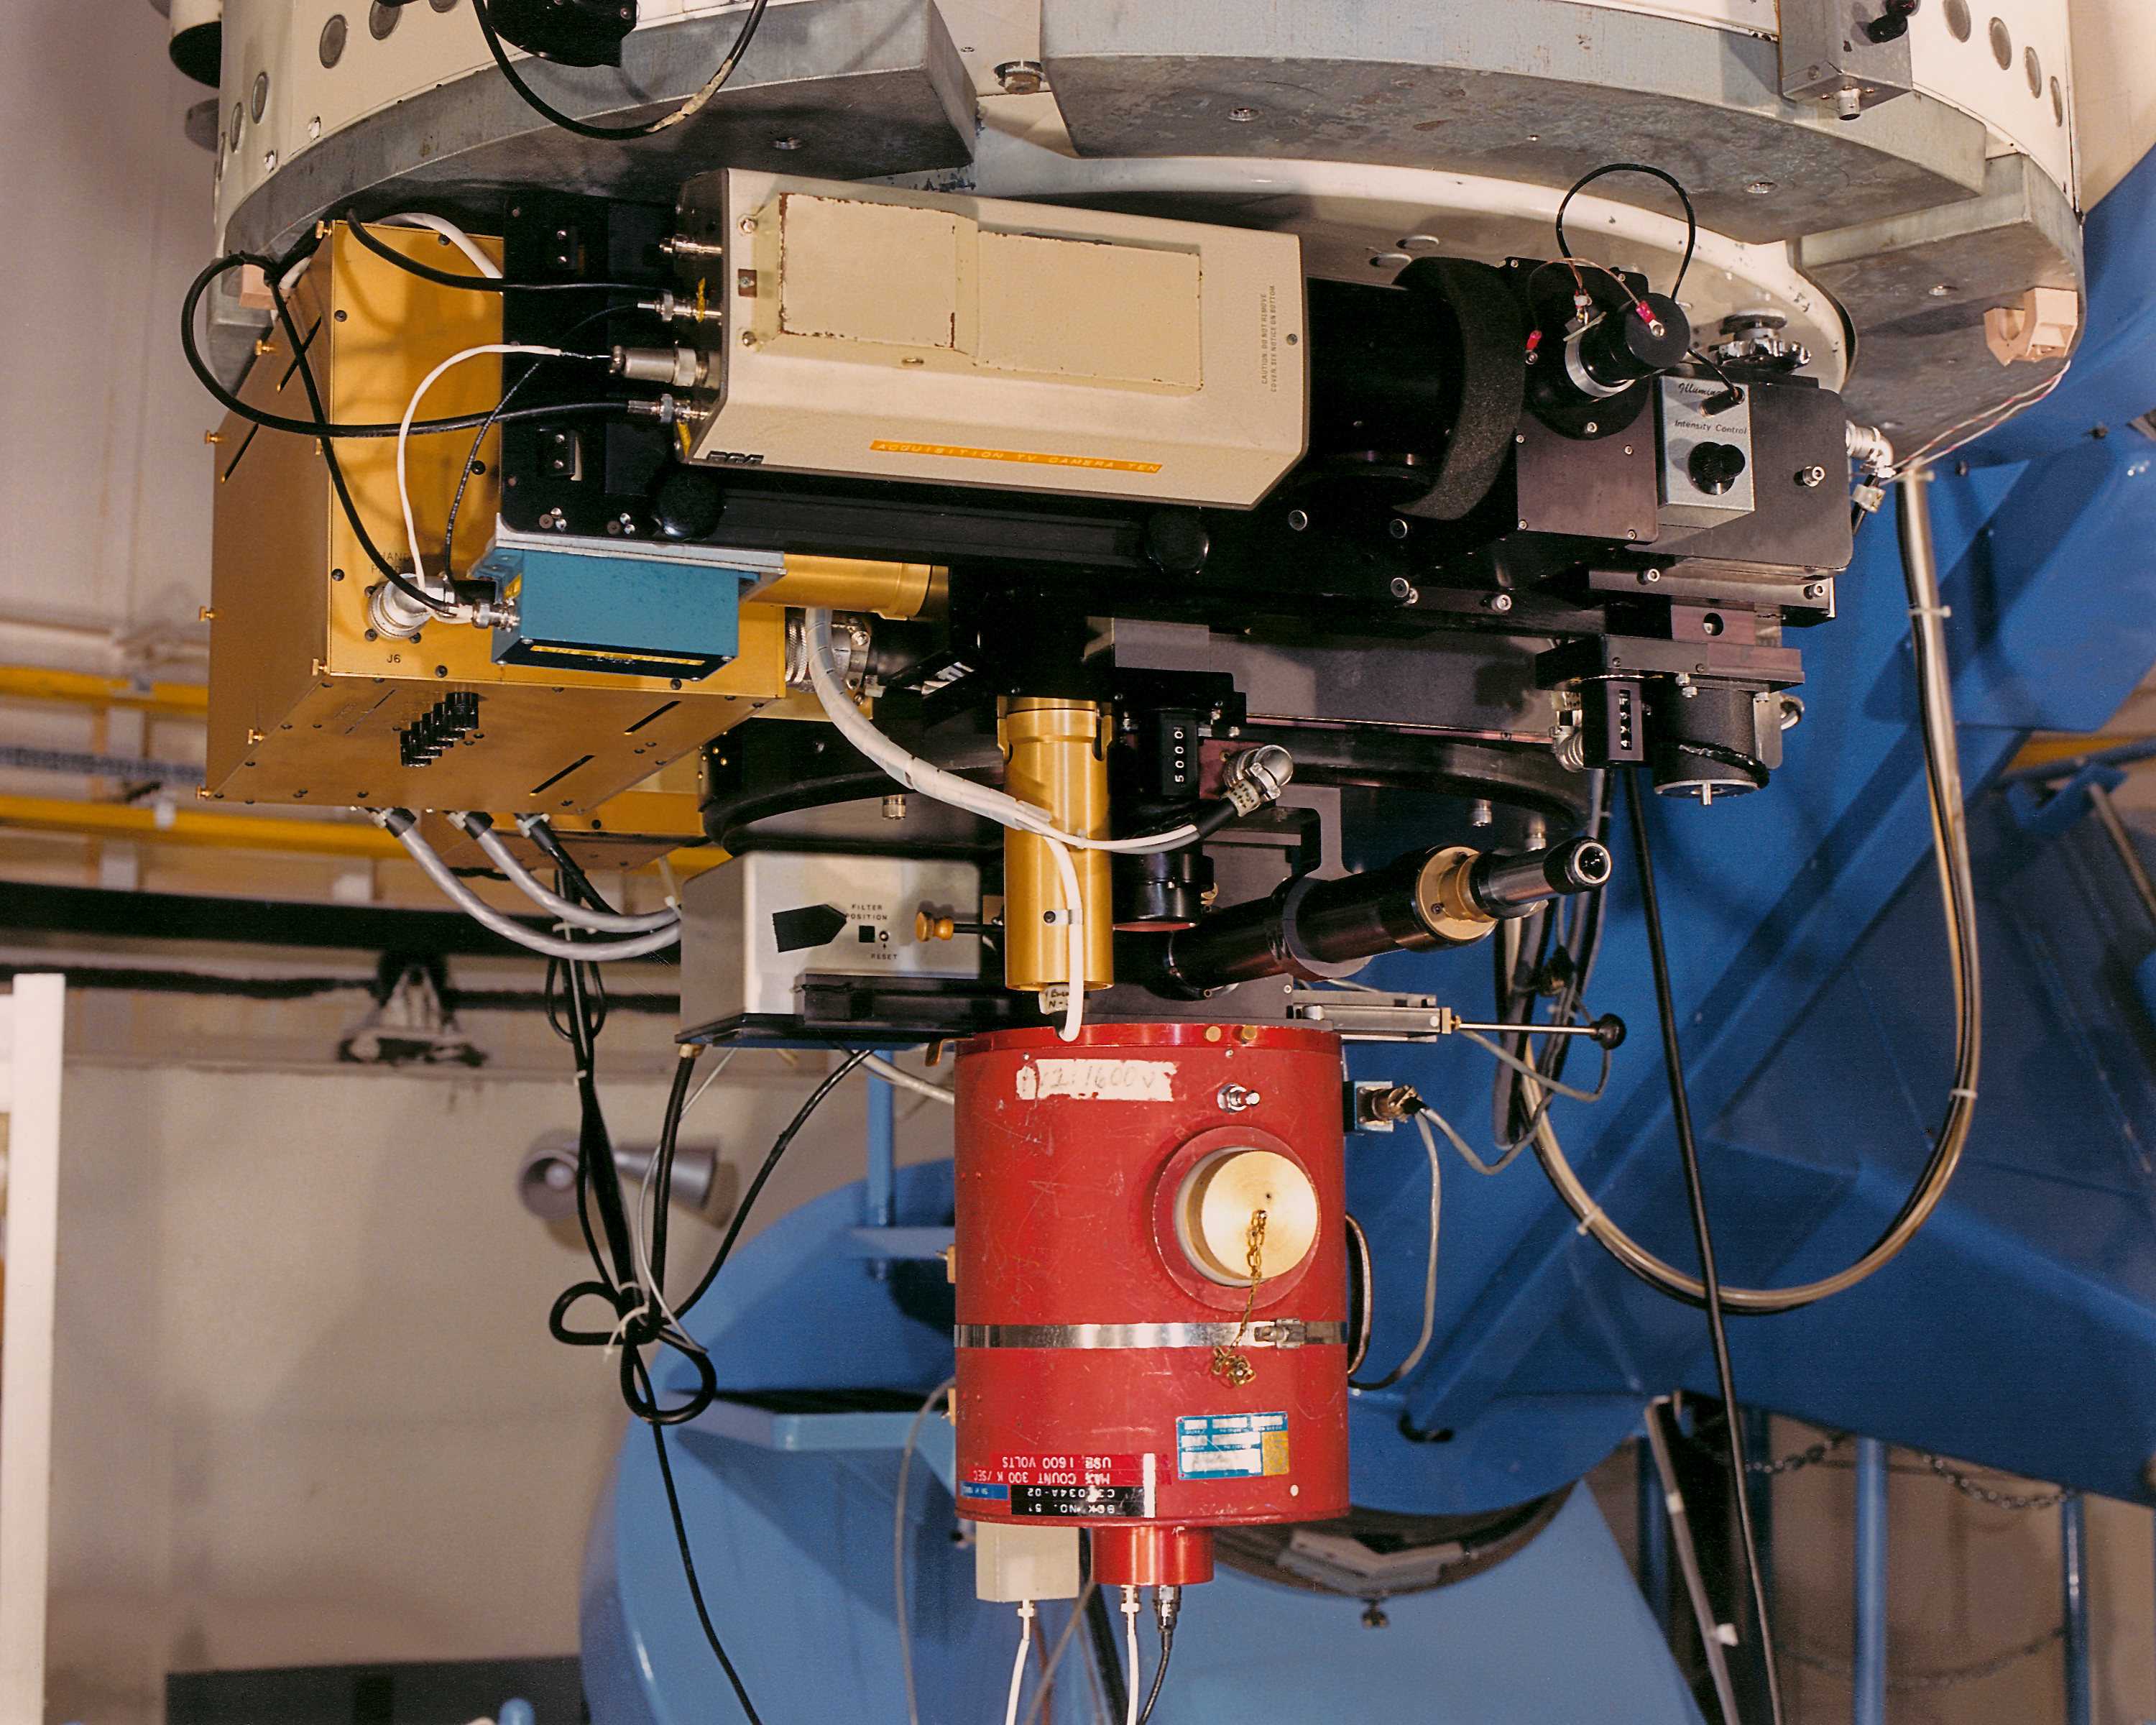

Photoelectric photometer on KPNO 0.9m

The Kitt Peak National Observatory's 36-inch (0.9-meter) telescope was often used with the photoelectric photometer (shown as it was in about 1987).

Credit: NOIRLab/NSF/AURA